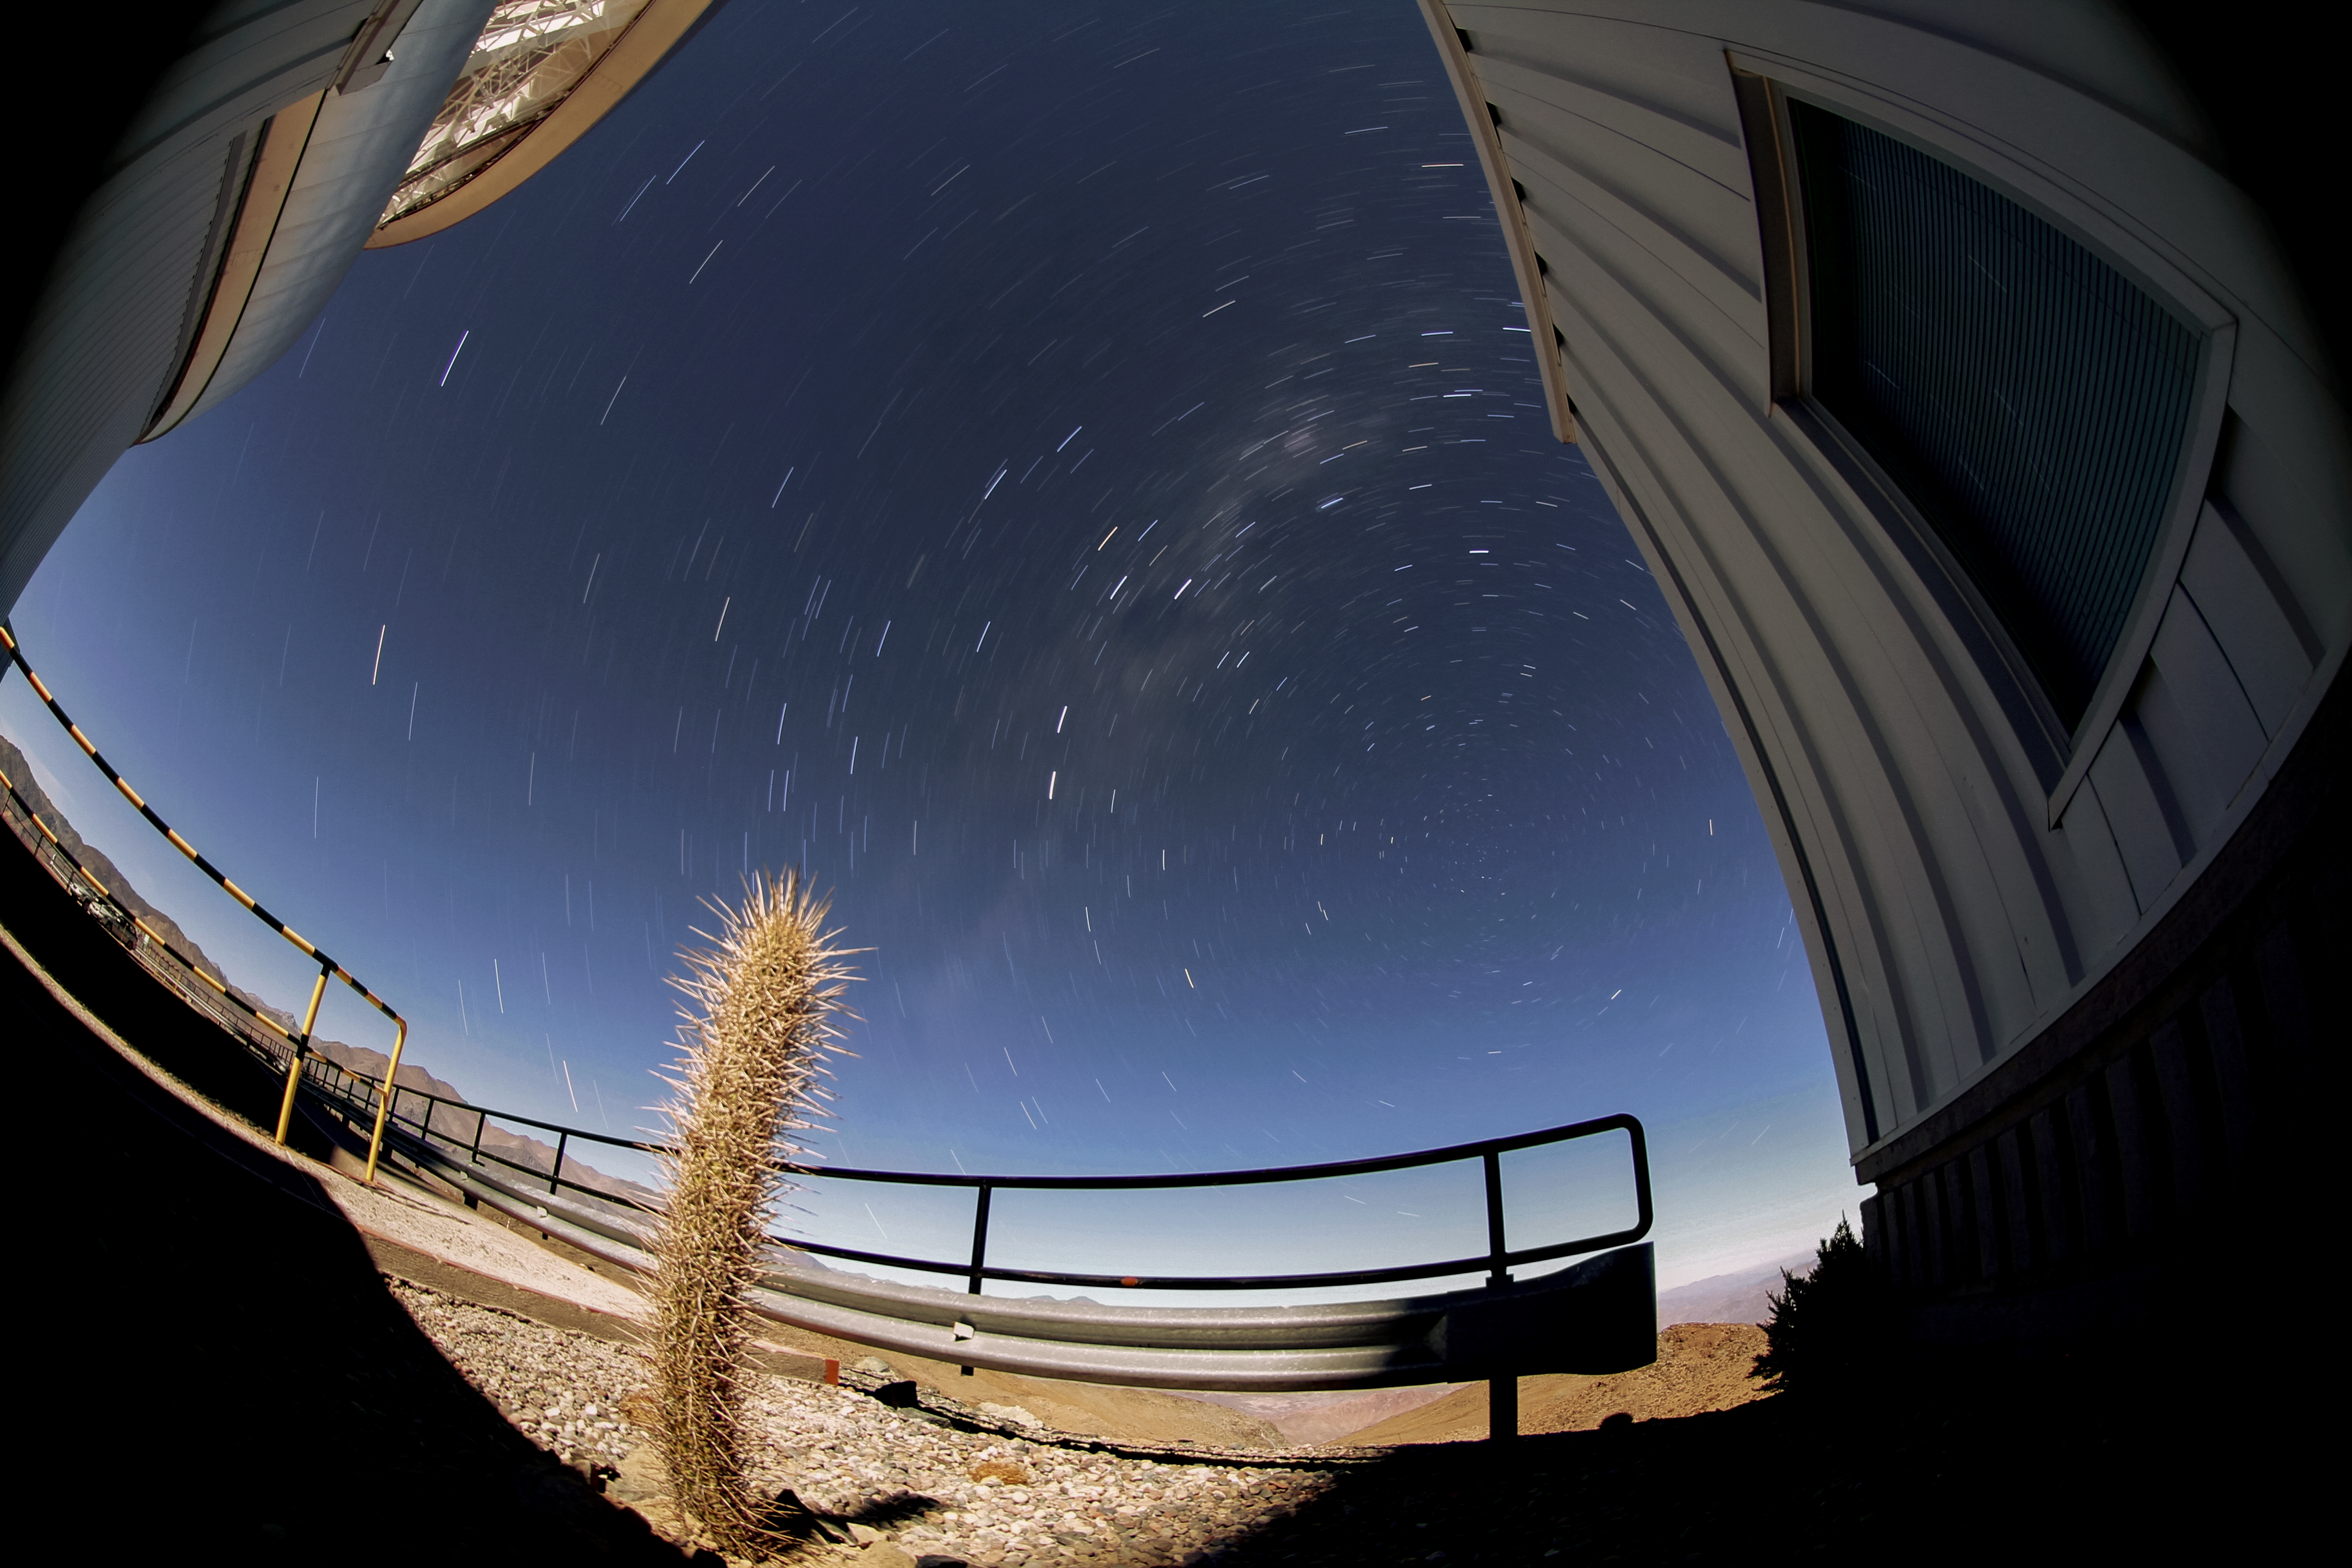

Cholla and Star Trails

A cholla cactus makes for a nice foreground comparison to the enormous Milky Way and stars in the background of this shot, blurred due to the long exposure as they move across the night sky.

Credit: NOIRLab/AURA/NSF